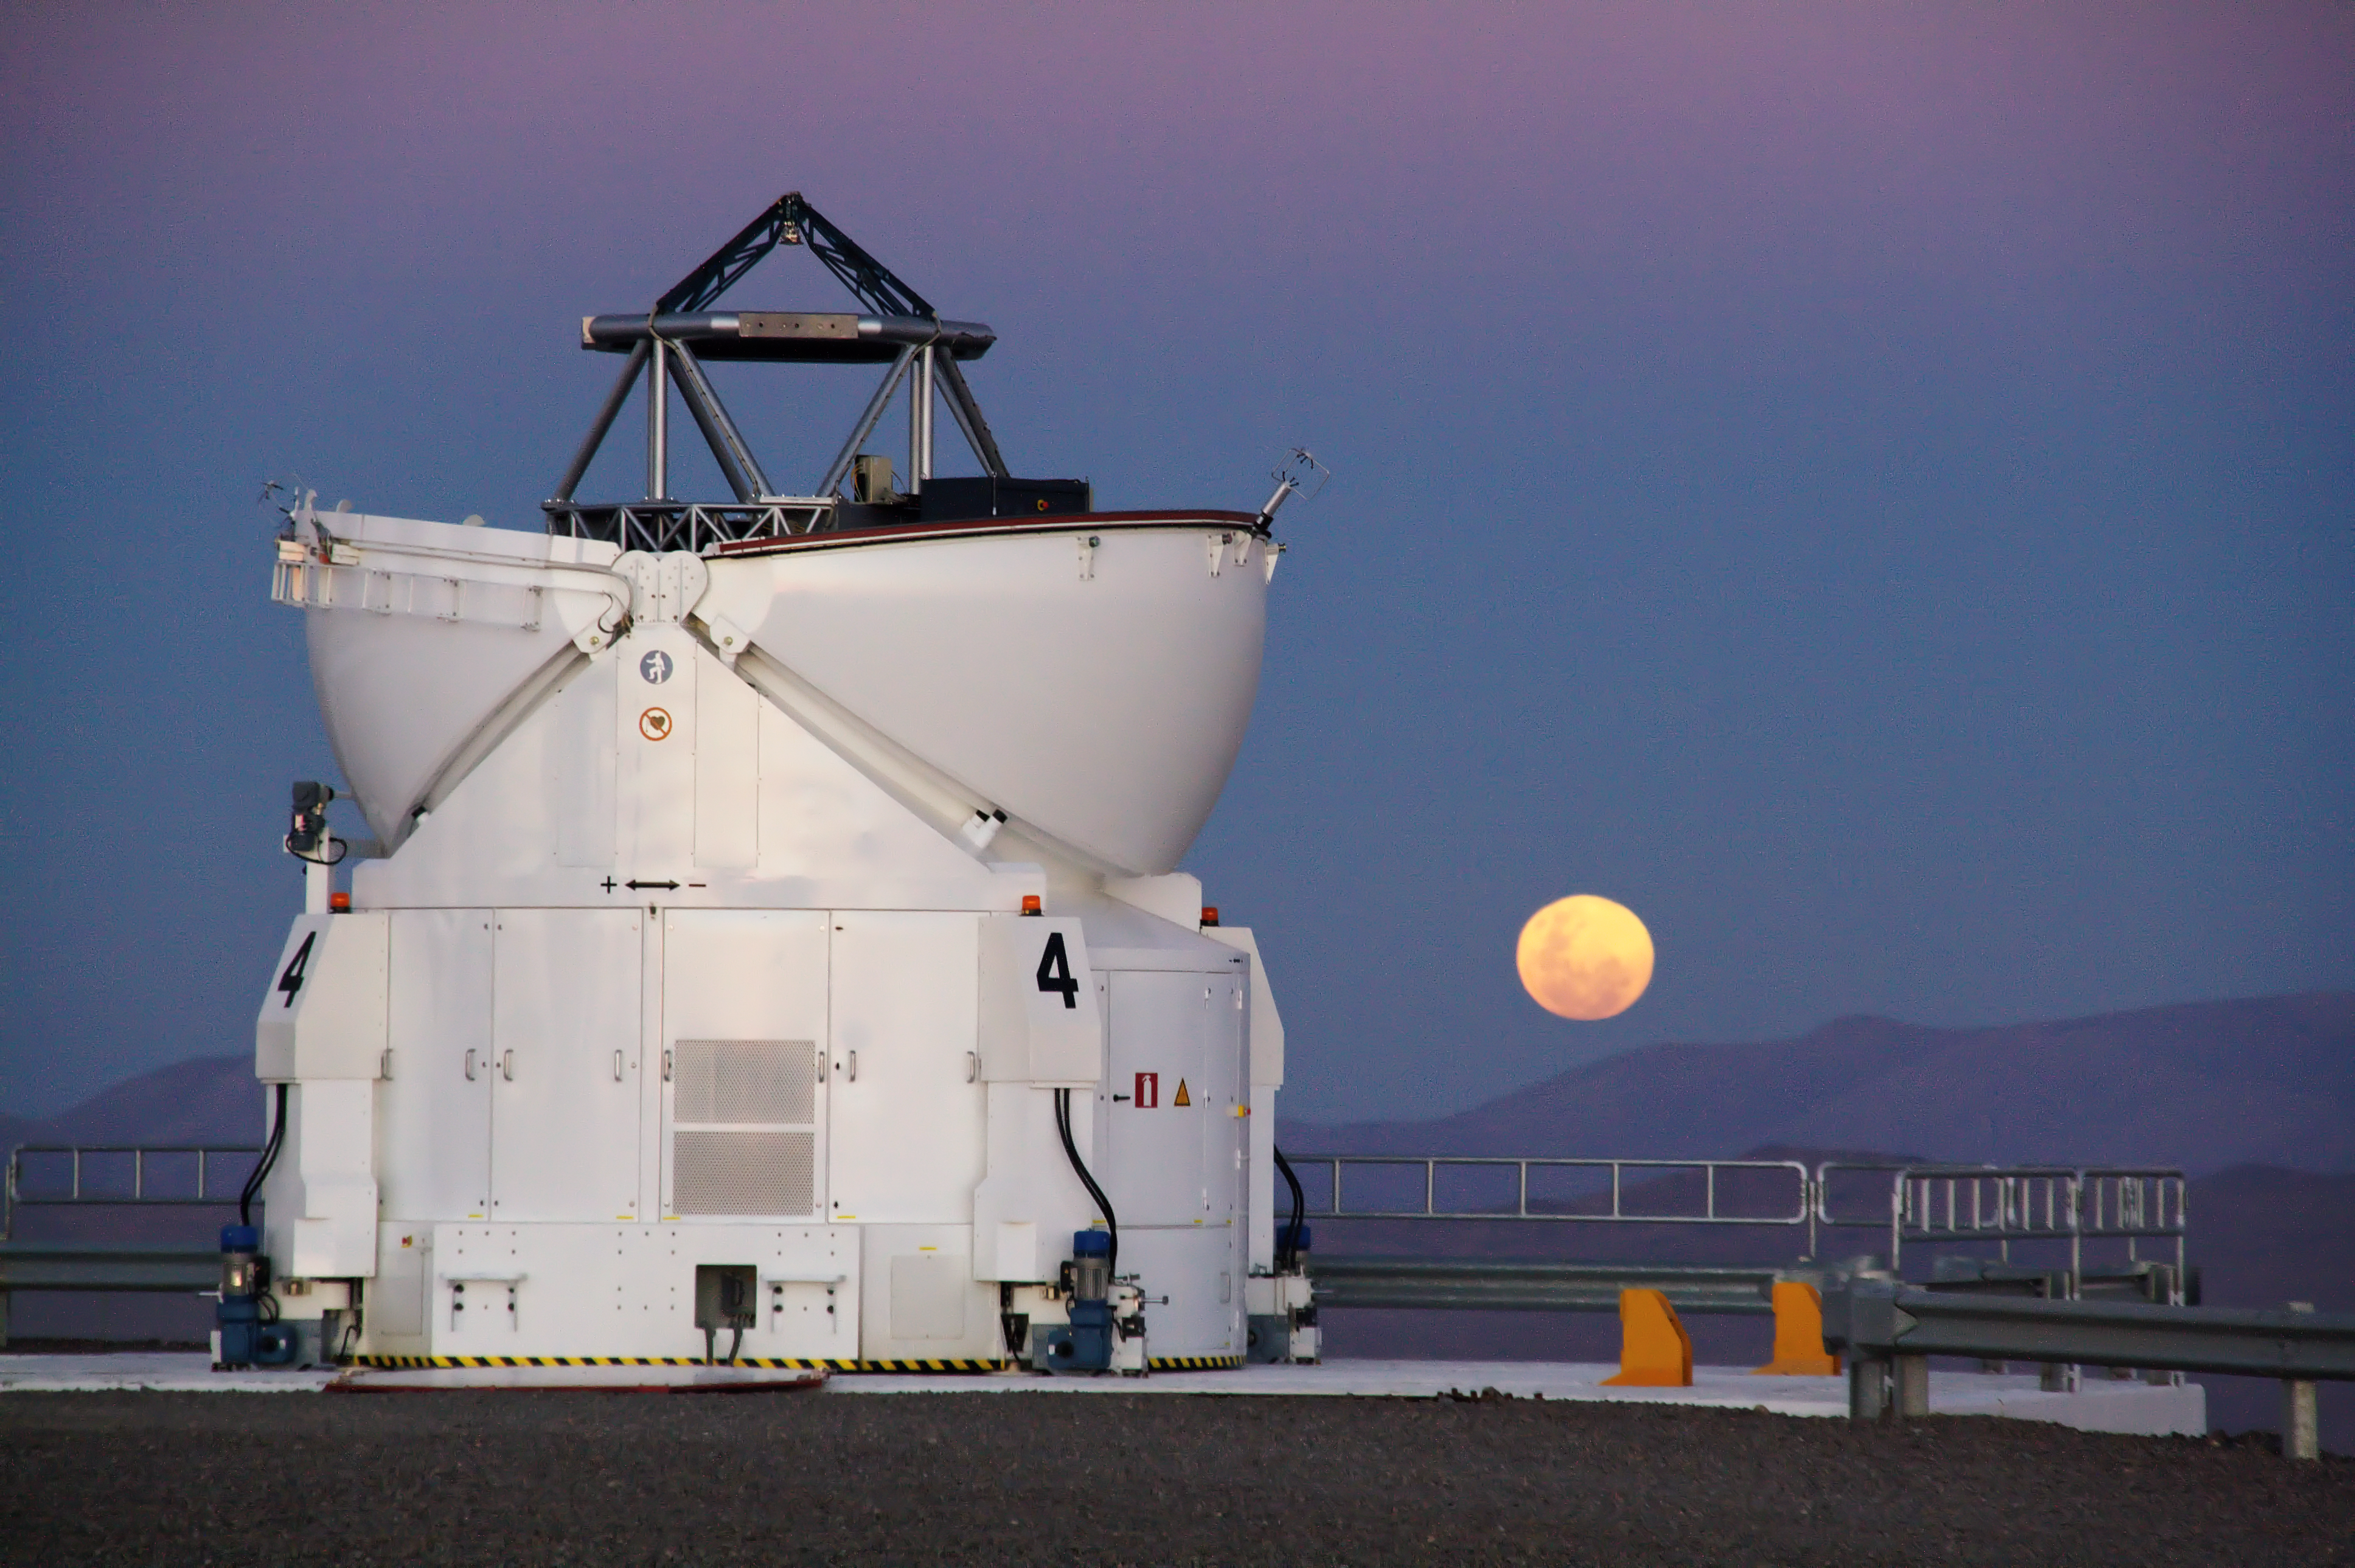

Red Moon rising

Deep in the heart of the Atacama Desert, home of the Paranal Observatory, the Sun is setting at the start of another clear night. This charming photograph, taken by ESO Photo Ambassador Gianluca Lombardi shows one of four Auxiliary Telescopes (ATs) that belong to ESO’s Very Large Telescope (VLT) sitting boldly against a vivid sky of pink and blue. The full Moon, seen hovering over the horizon, has a distinctly reddish hue, a phenomenon caused by the scattering of light by Earth’s atmosphere.

When the Moon is close to the horizon, the light we see from it must travel through a greater thickness of the atmosphere, so the effects of scattering are increased. As red light is more resilient to scattering than green or blue, our view of the Moon is reddened. As it happens, the reddening effect is somewhat less pronounced at sites like Paranal, as the clear air contains fewer particles that cause scattering. In addition to this, Paranal’s isolated location, far from civilisation and hence sources of light pollution, makes it a perfect place for ground-based astronomy.

The 1.8-metre Auxiliary Telescopes are integral to the VLT Interferometer (VLTI). Whereas the Unit Telescopes are very often engaged in independent activities, the ATs devote all their time to the interferometer. One advantage of this is that the ATs can be used for regular, long-term monitoring observations, which allow exceptionally precise measurements to be made of object positions; this is known as the Narrow Angle Astrometry mode of the VLTI. The ATs telescopes are mobile and able to relocate between 30 different observing positions. By utilising the entire Paranal platform this way, a separation of 202 metres between ATs is possible — the longest baseline of the VLTI.

Credit: ESO/G. Lombardi (glphoto.it)